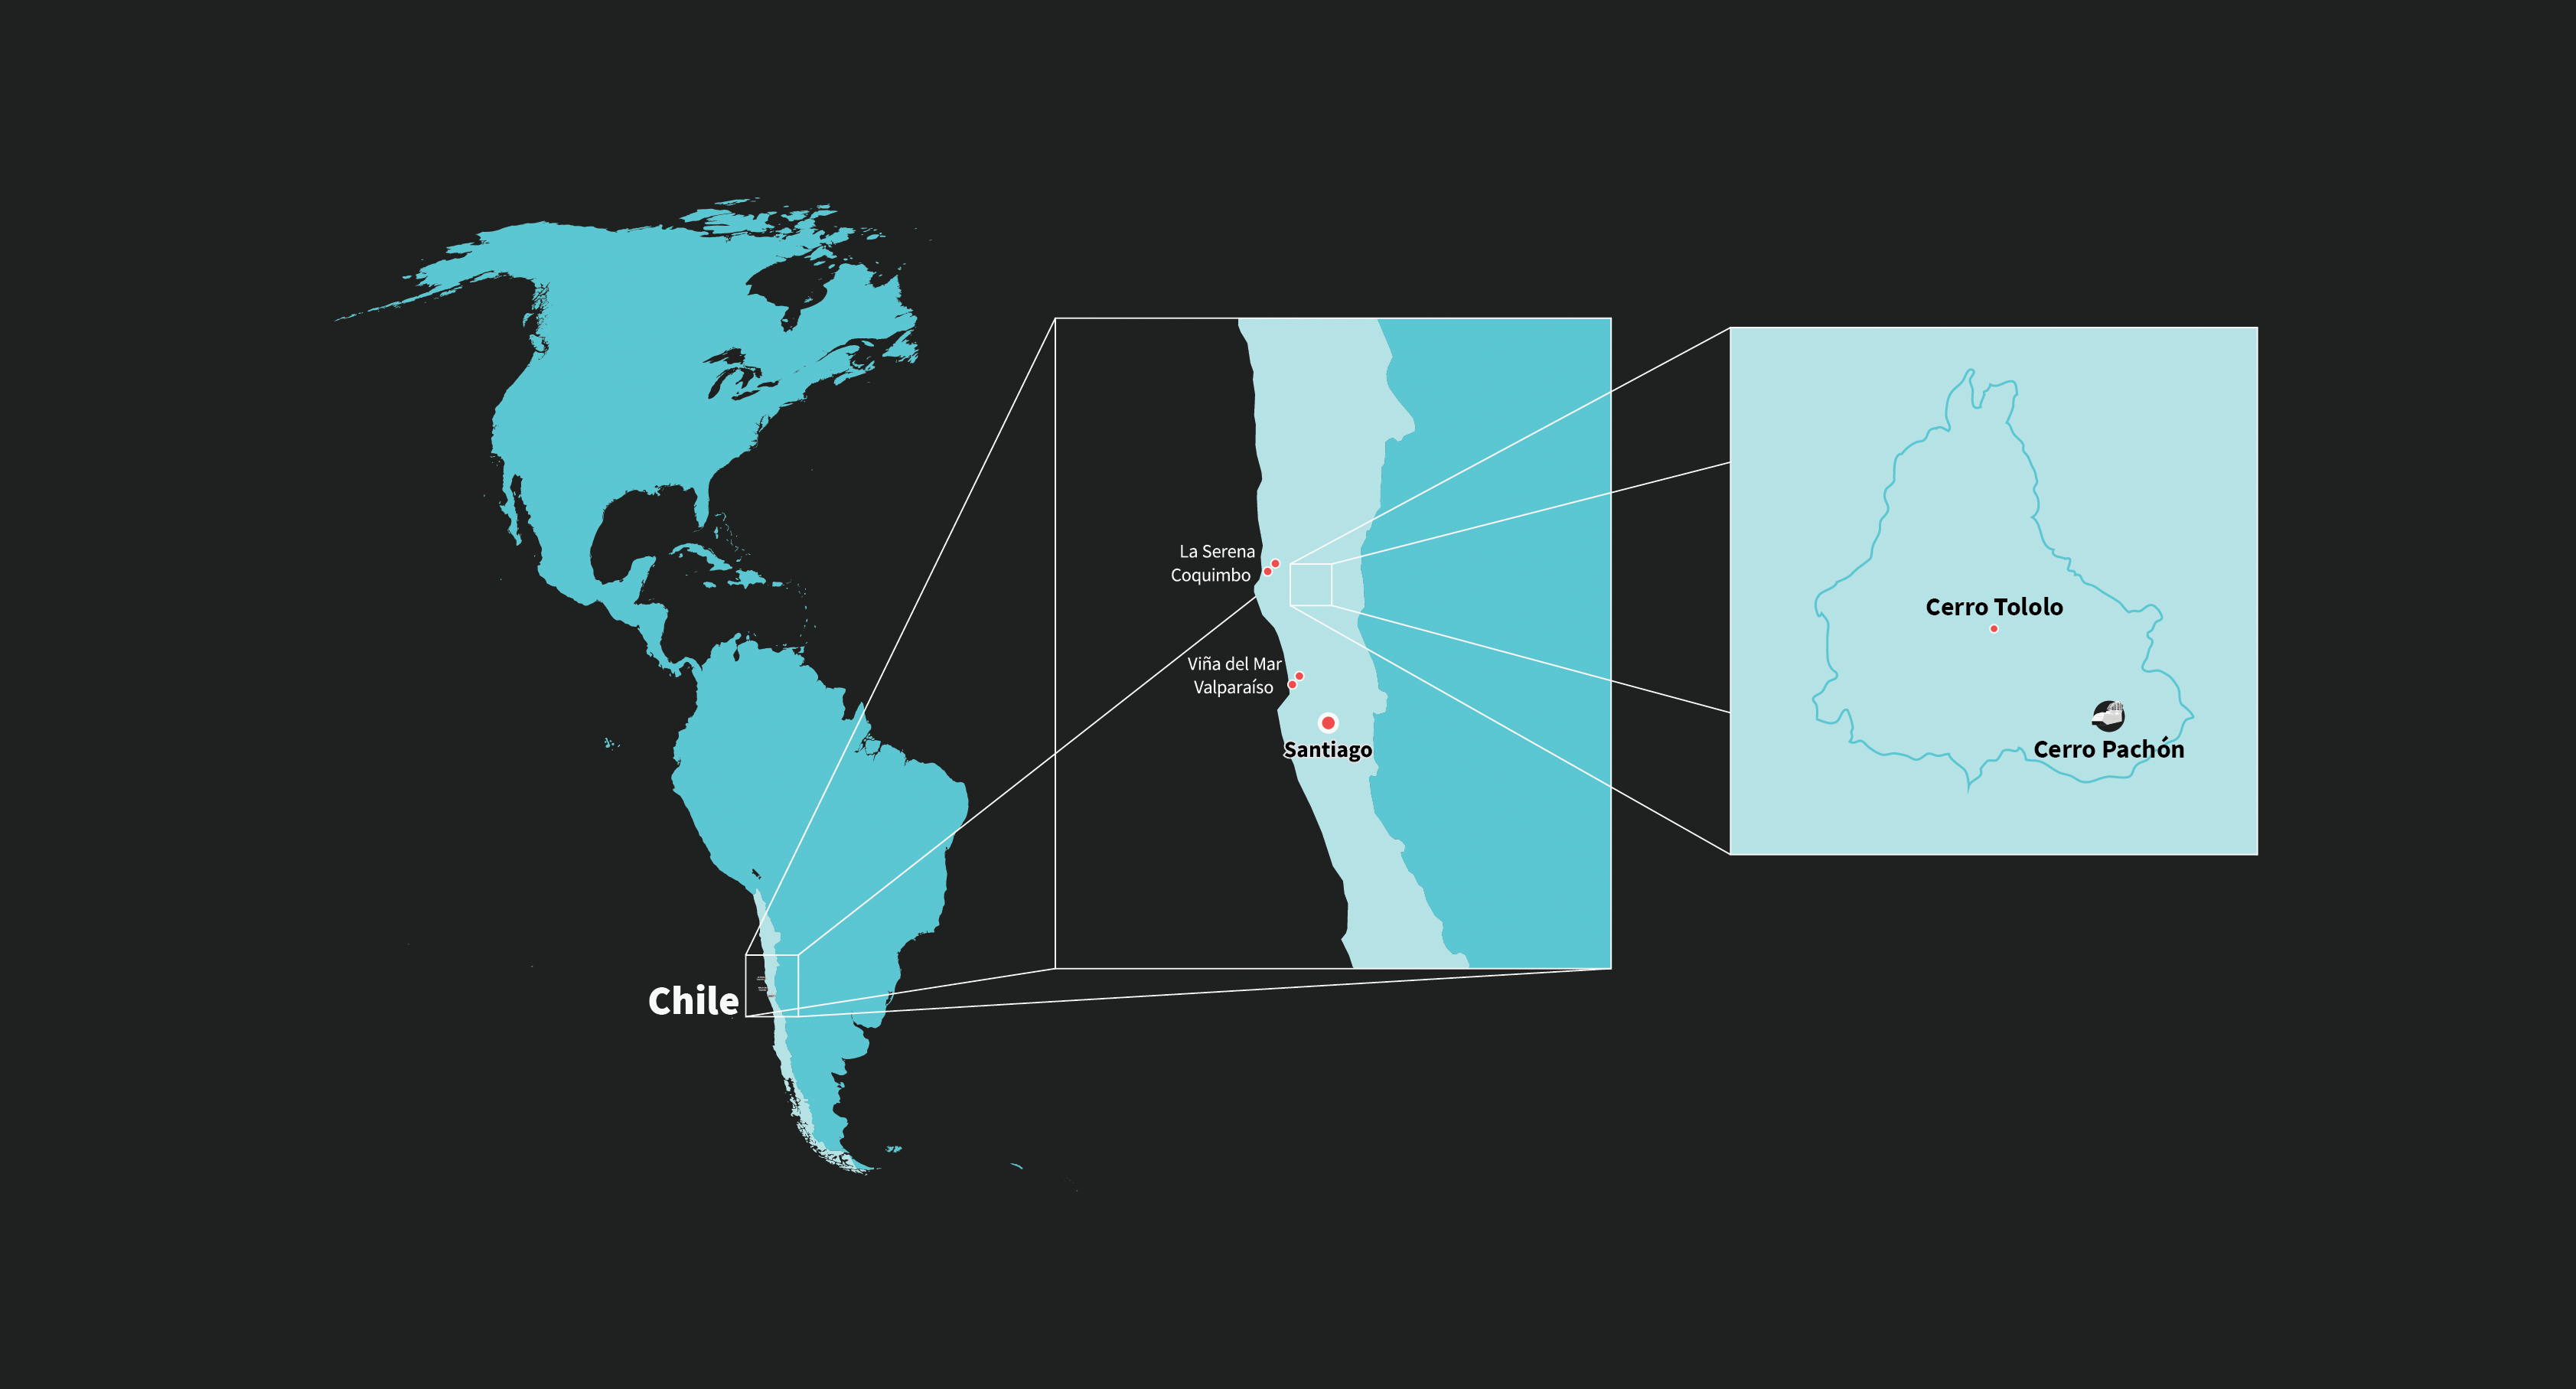

Rubin Observatory's Location

Illustrated map of Rubin Observatory's location in Chile.

Credit: RubinObs/NOIRLab/SLAC/NSF/DOE/AURA/J. Pinto